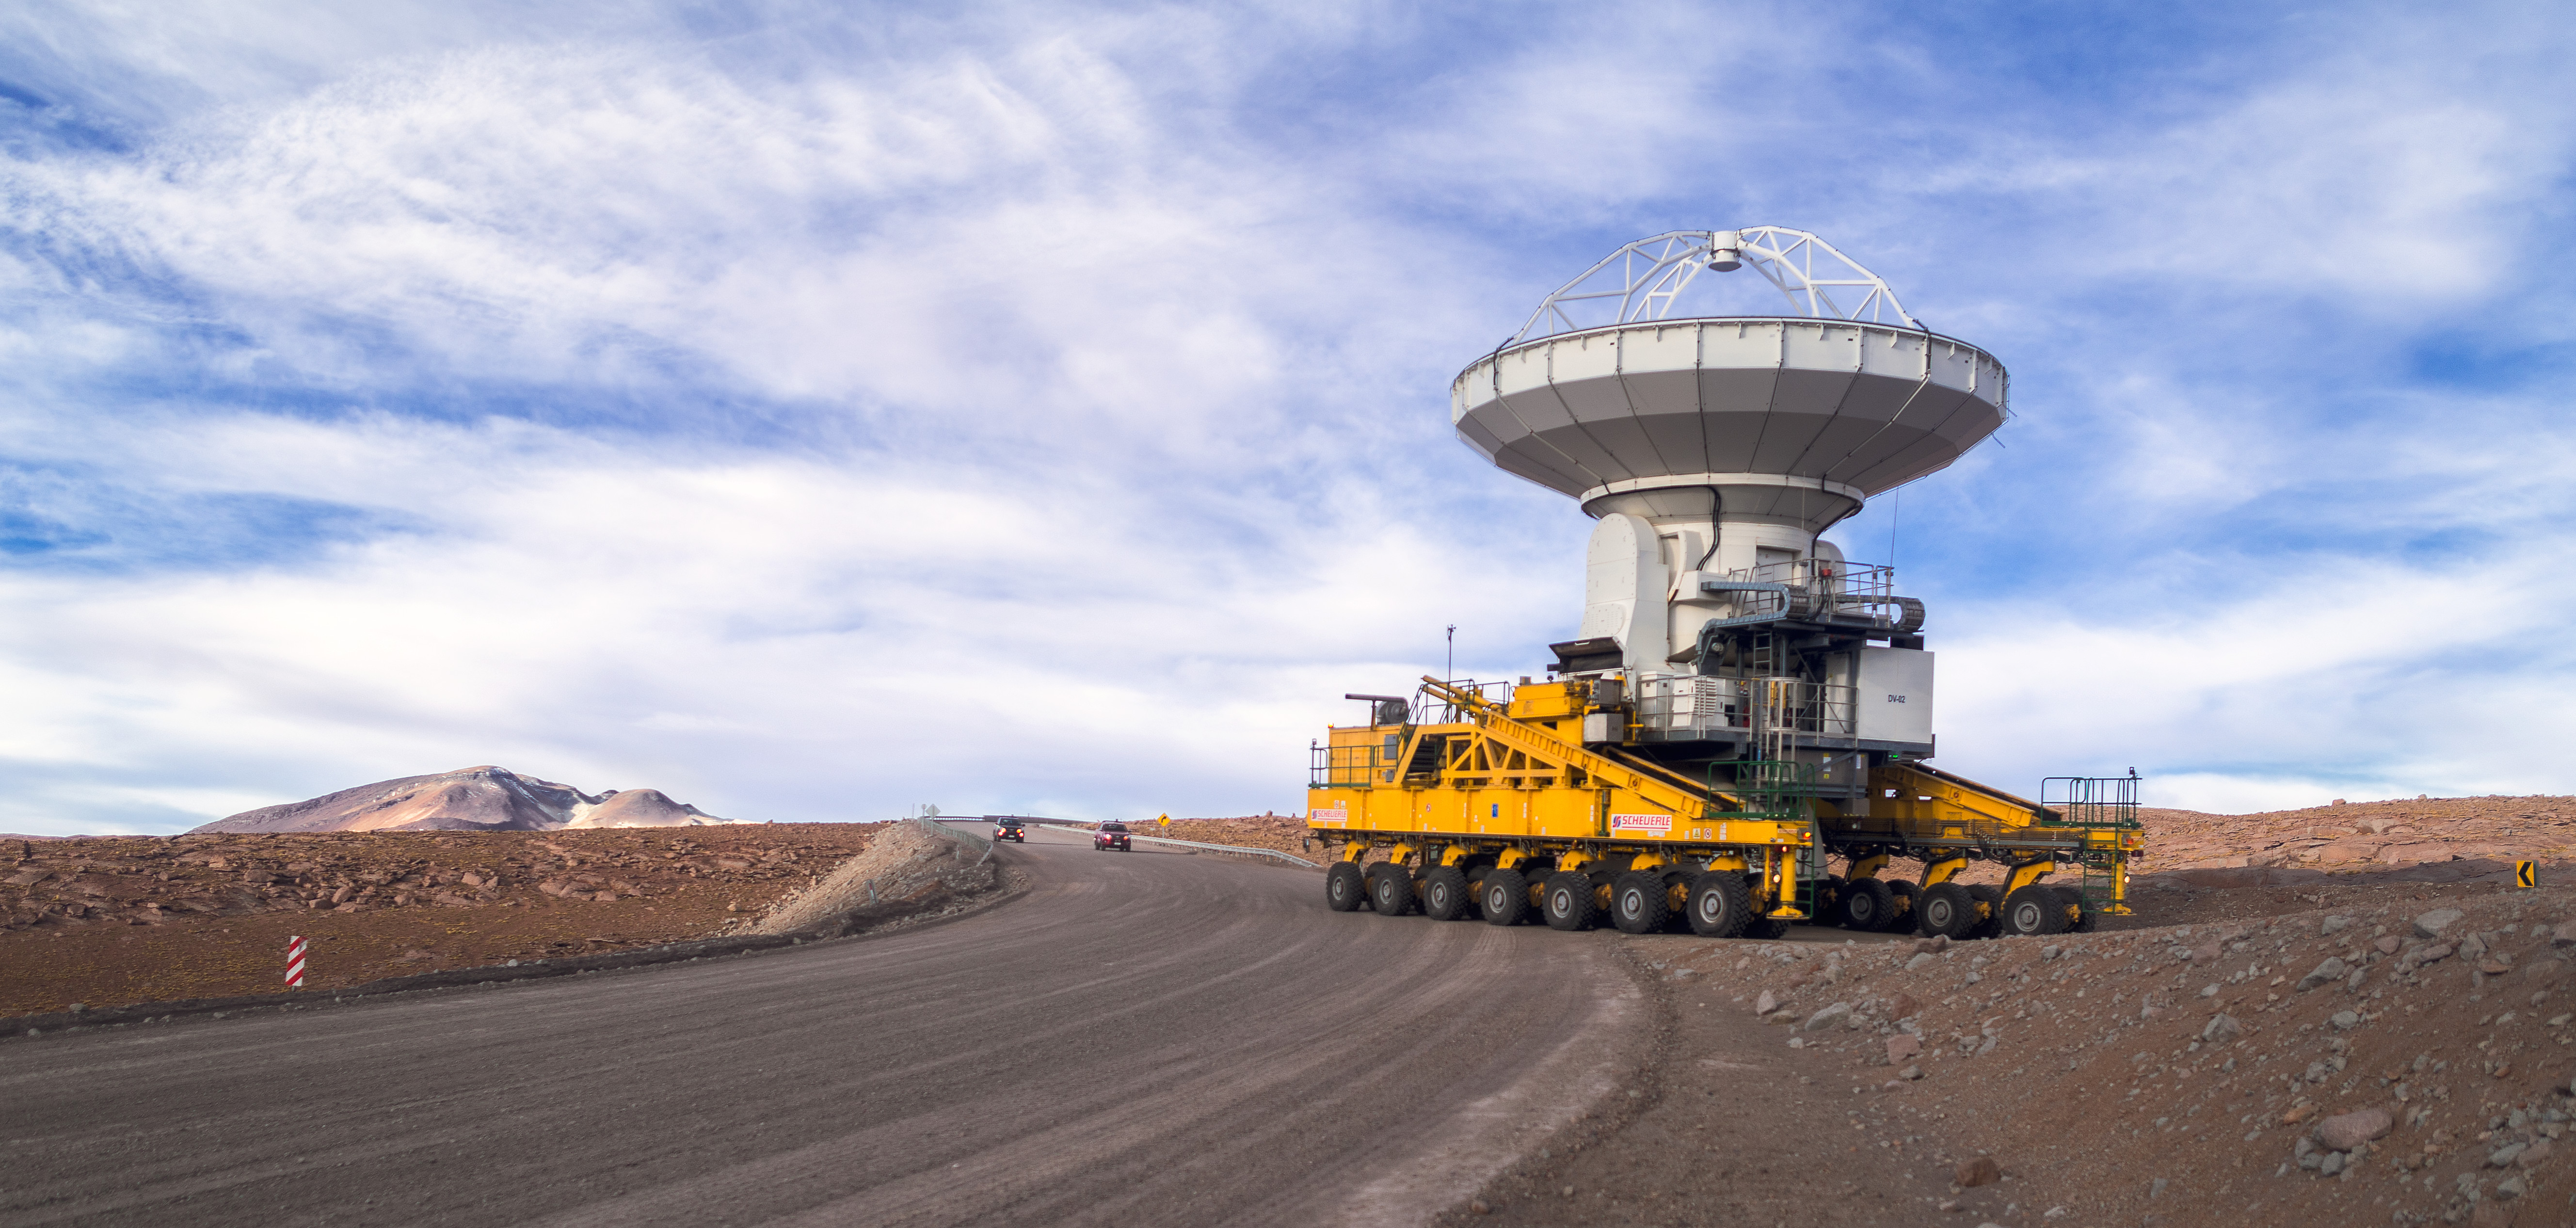

ALMA — comprises 66 high-precision antennas

ALMA — comprises 66 high-precision antennas, spread over distances of up to 16 kilometers. The ability to reposition the antennas is part of what makes ALMA such a powerful telescope.

Credit: P. Horálek (ESO)